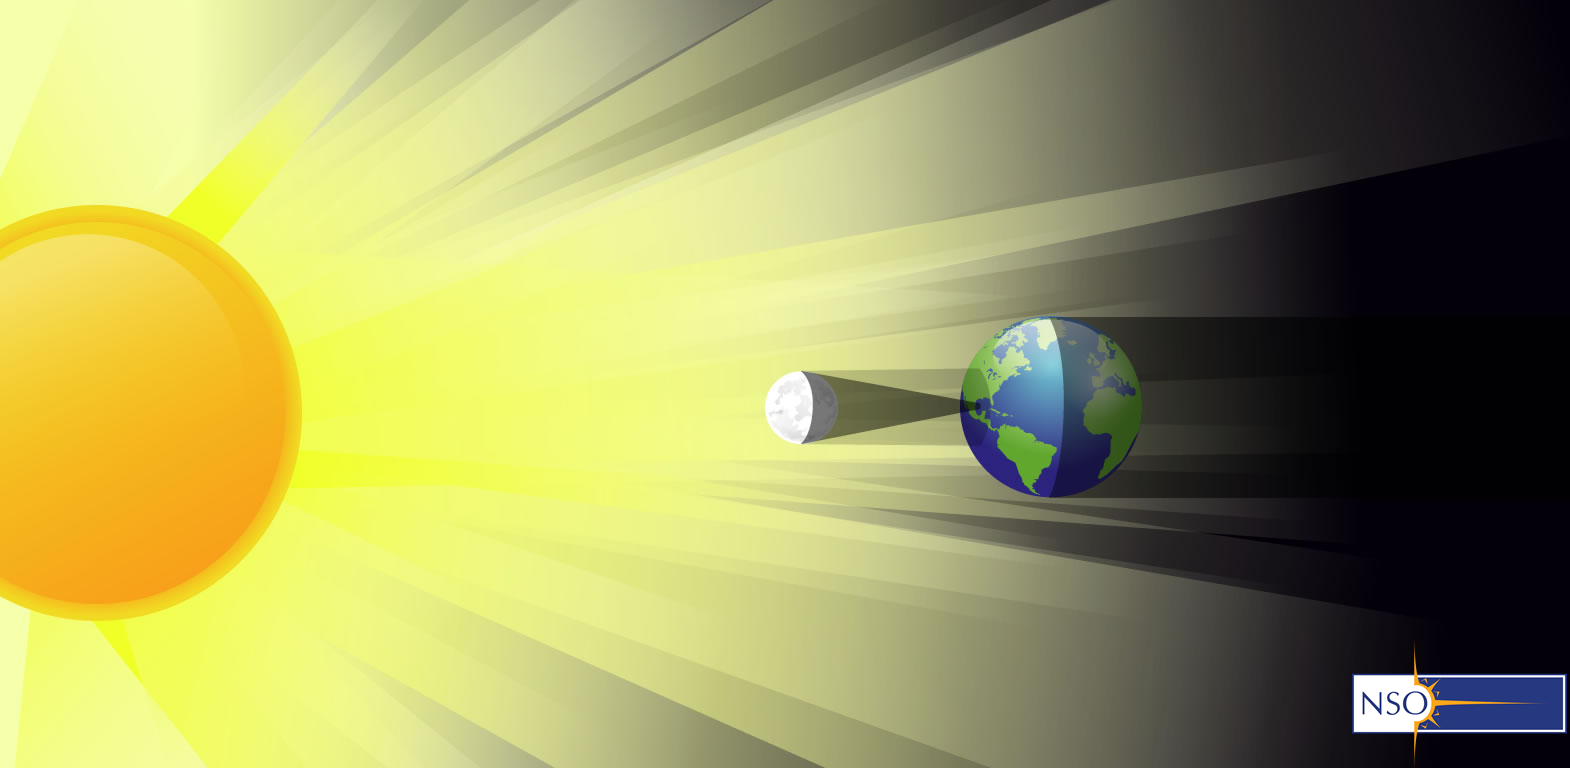

Illustration of the Moon’s shadow during an eclipse

Credit: NSO/AURA/NSF